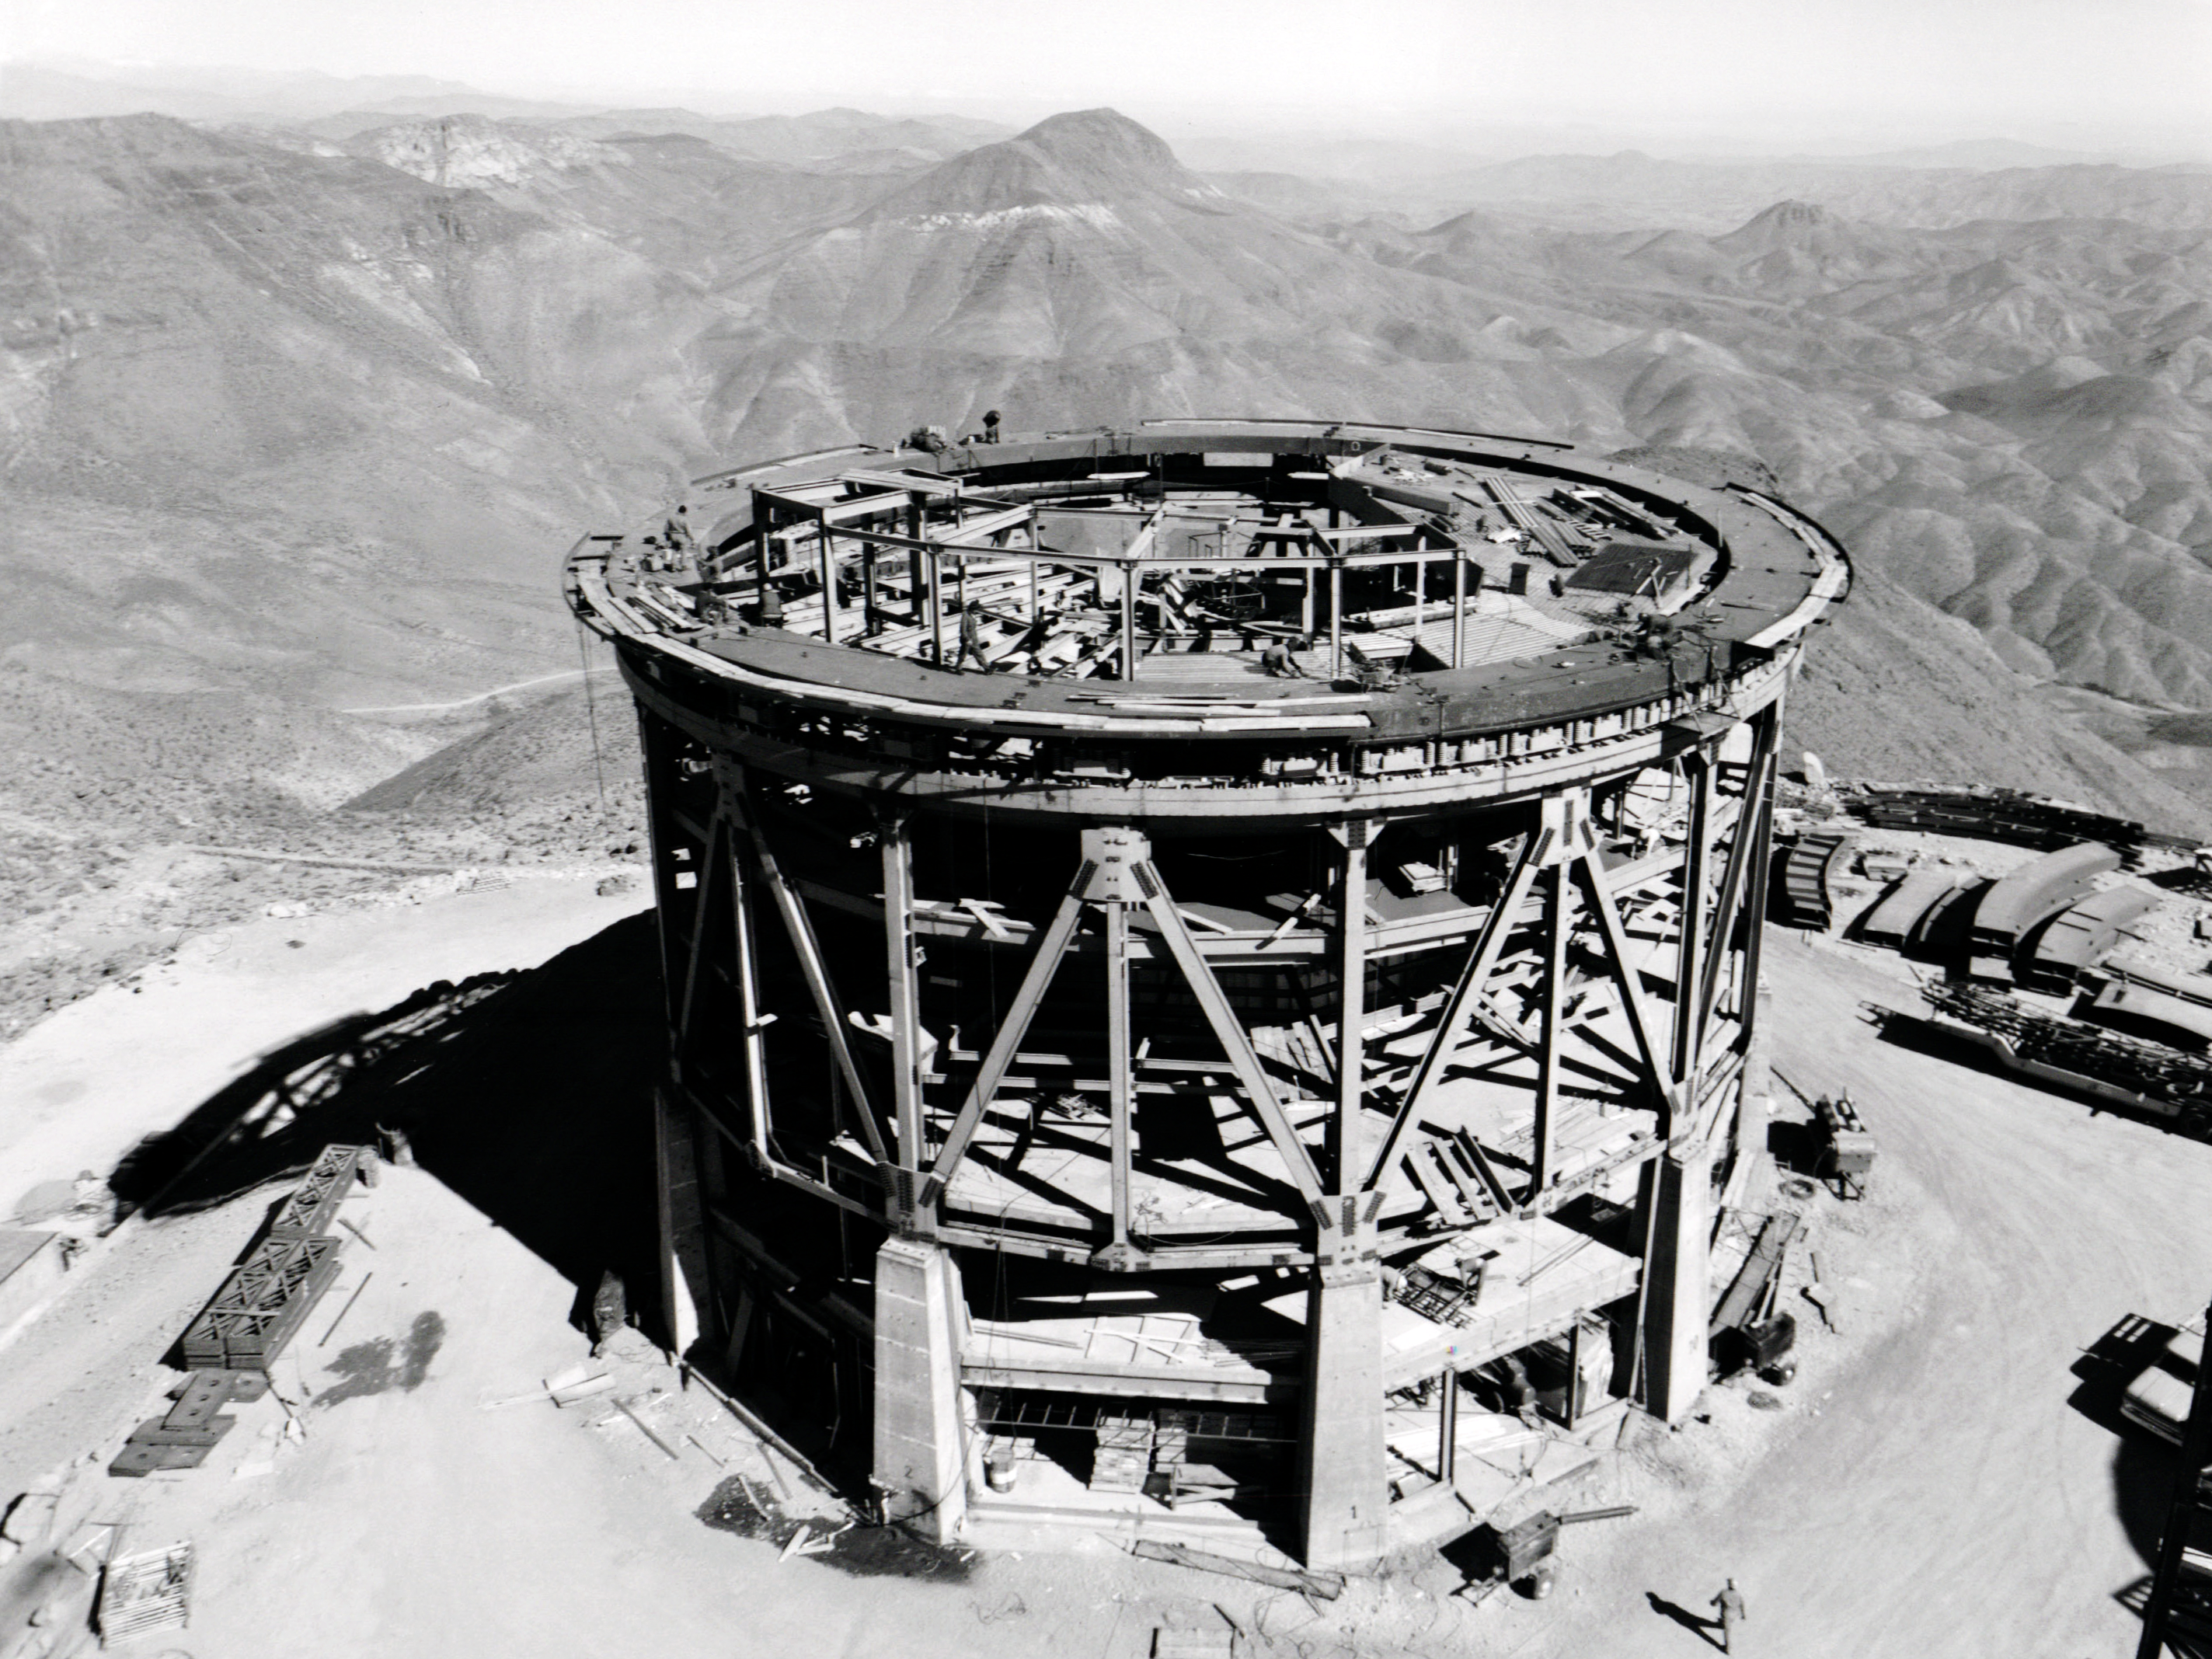

Blanco Dome Trucks In Place

This image shows the construction of the dome and building for the Víctor M. Blanco 4-meter Telescope at Cerro Tololo Inter-American Observatory.

Credit: NOIRLab/AURA/NSF